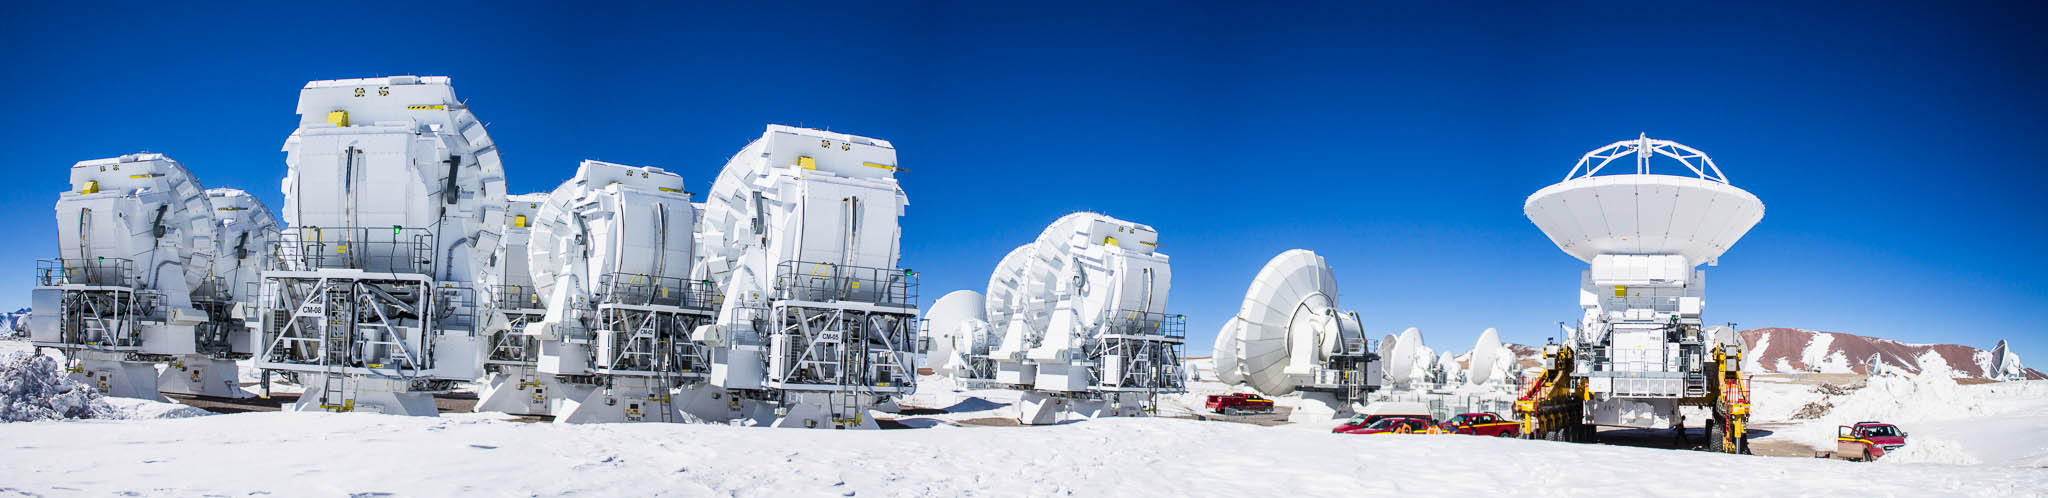

In the ALMA array

In the ALMA array of antennas there are 16 antennas from Japan, 12 of which have disks seven meters in diameter that make up the Atacama Central Array (ACA), also known as the "Morita Set" in honor of the scientist Koh'ichiro Morita . ACA antennas serve a specific function within the array and do not change position like the rest of the antennas.

Credit: Juan Carlos Rojas - ALMA (ESO / NAOJ / NRAO)